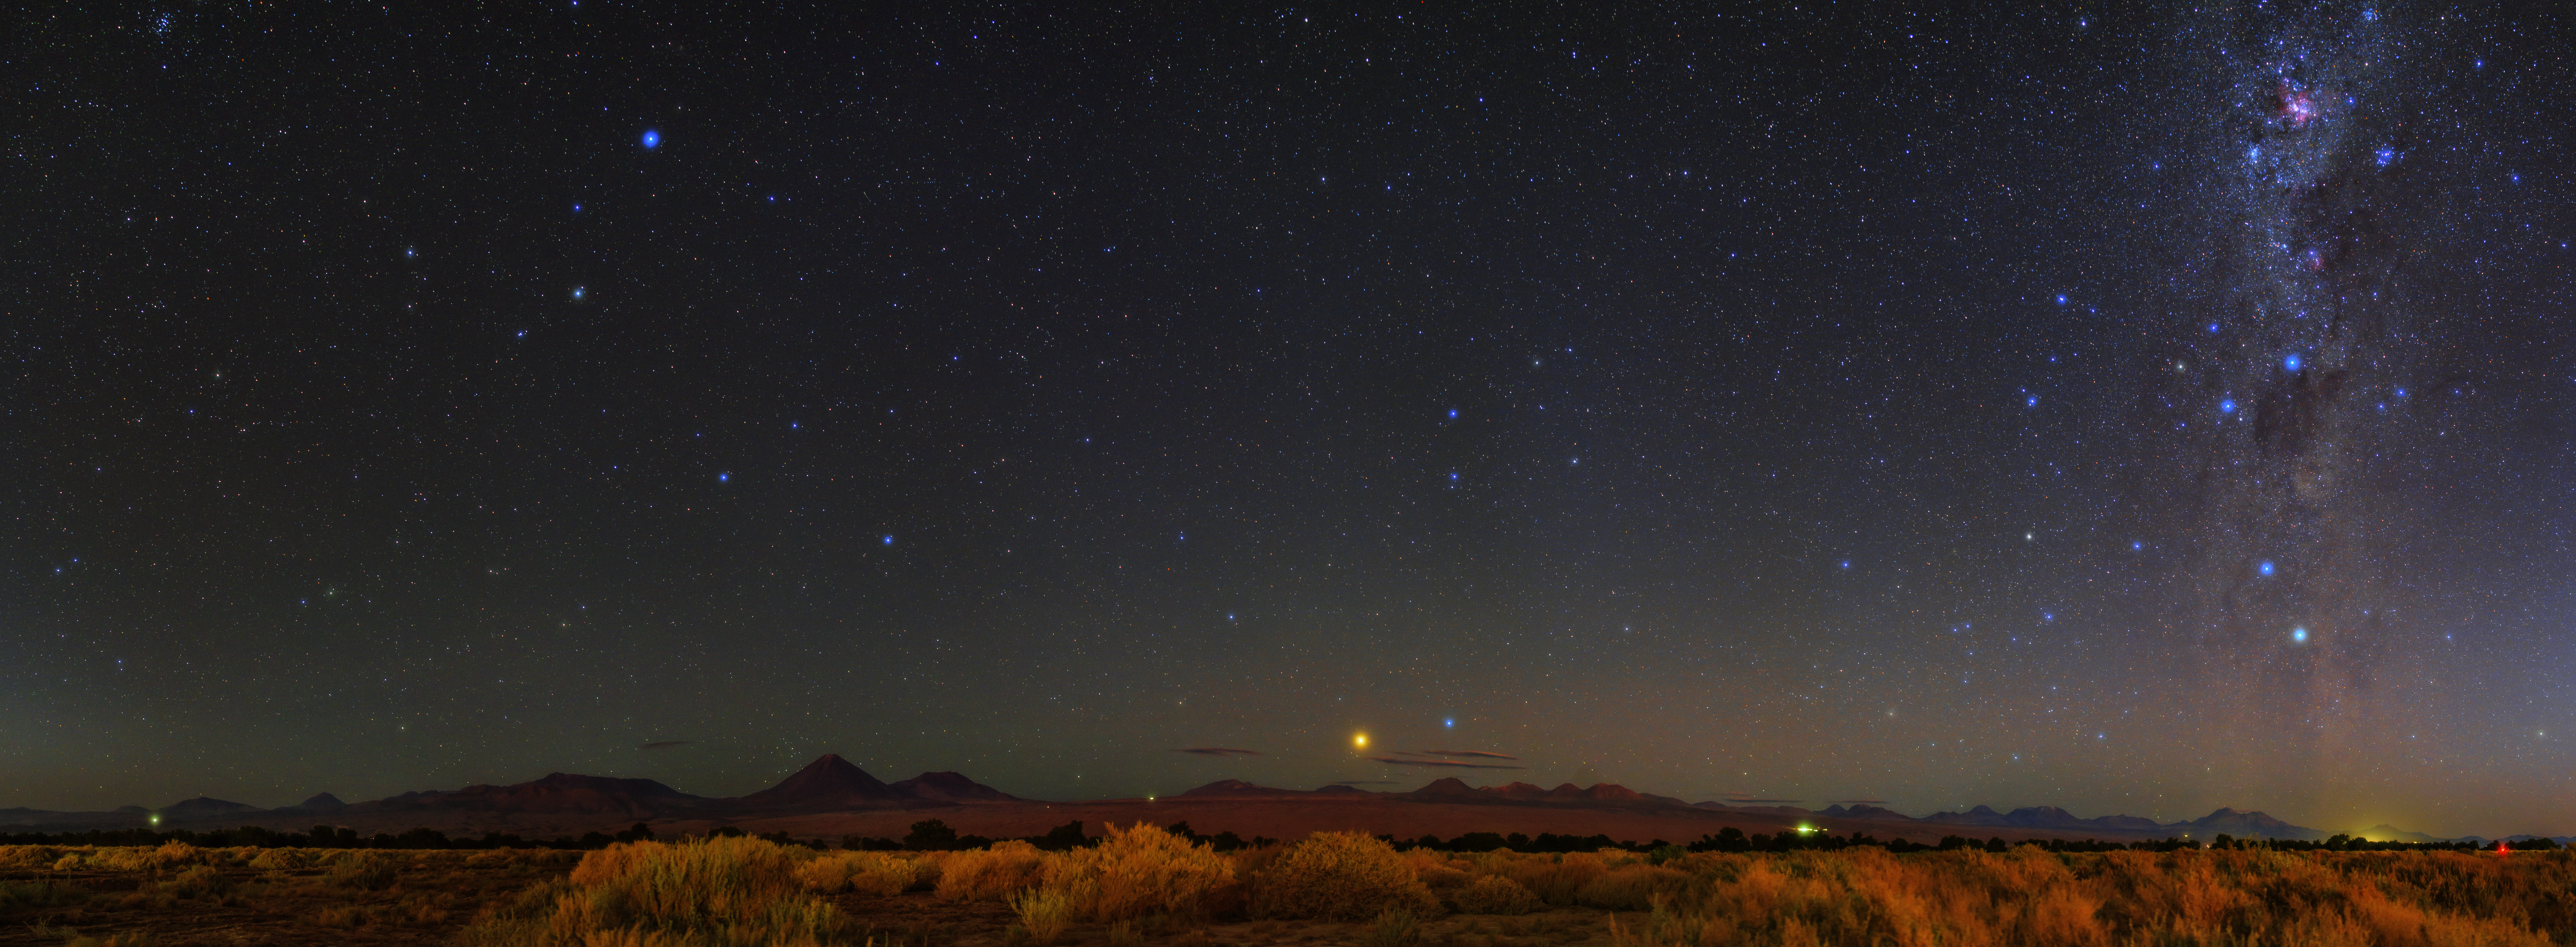

Jewels of the Chilean night sky

The jewels of the night are revealed in the Chilean Atacama Desert, the site of ESO’s telescopes.

Credit: ESO/B. Tafreshi (twanight.org)